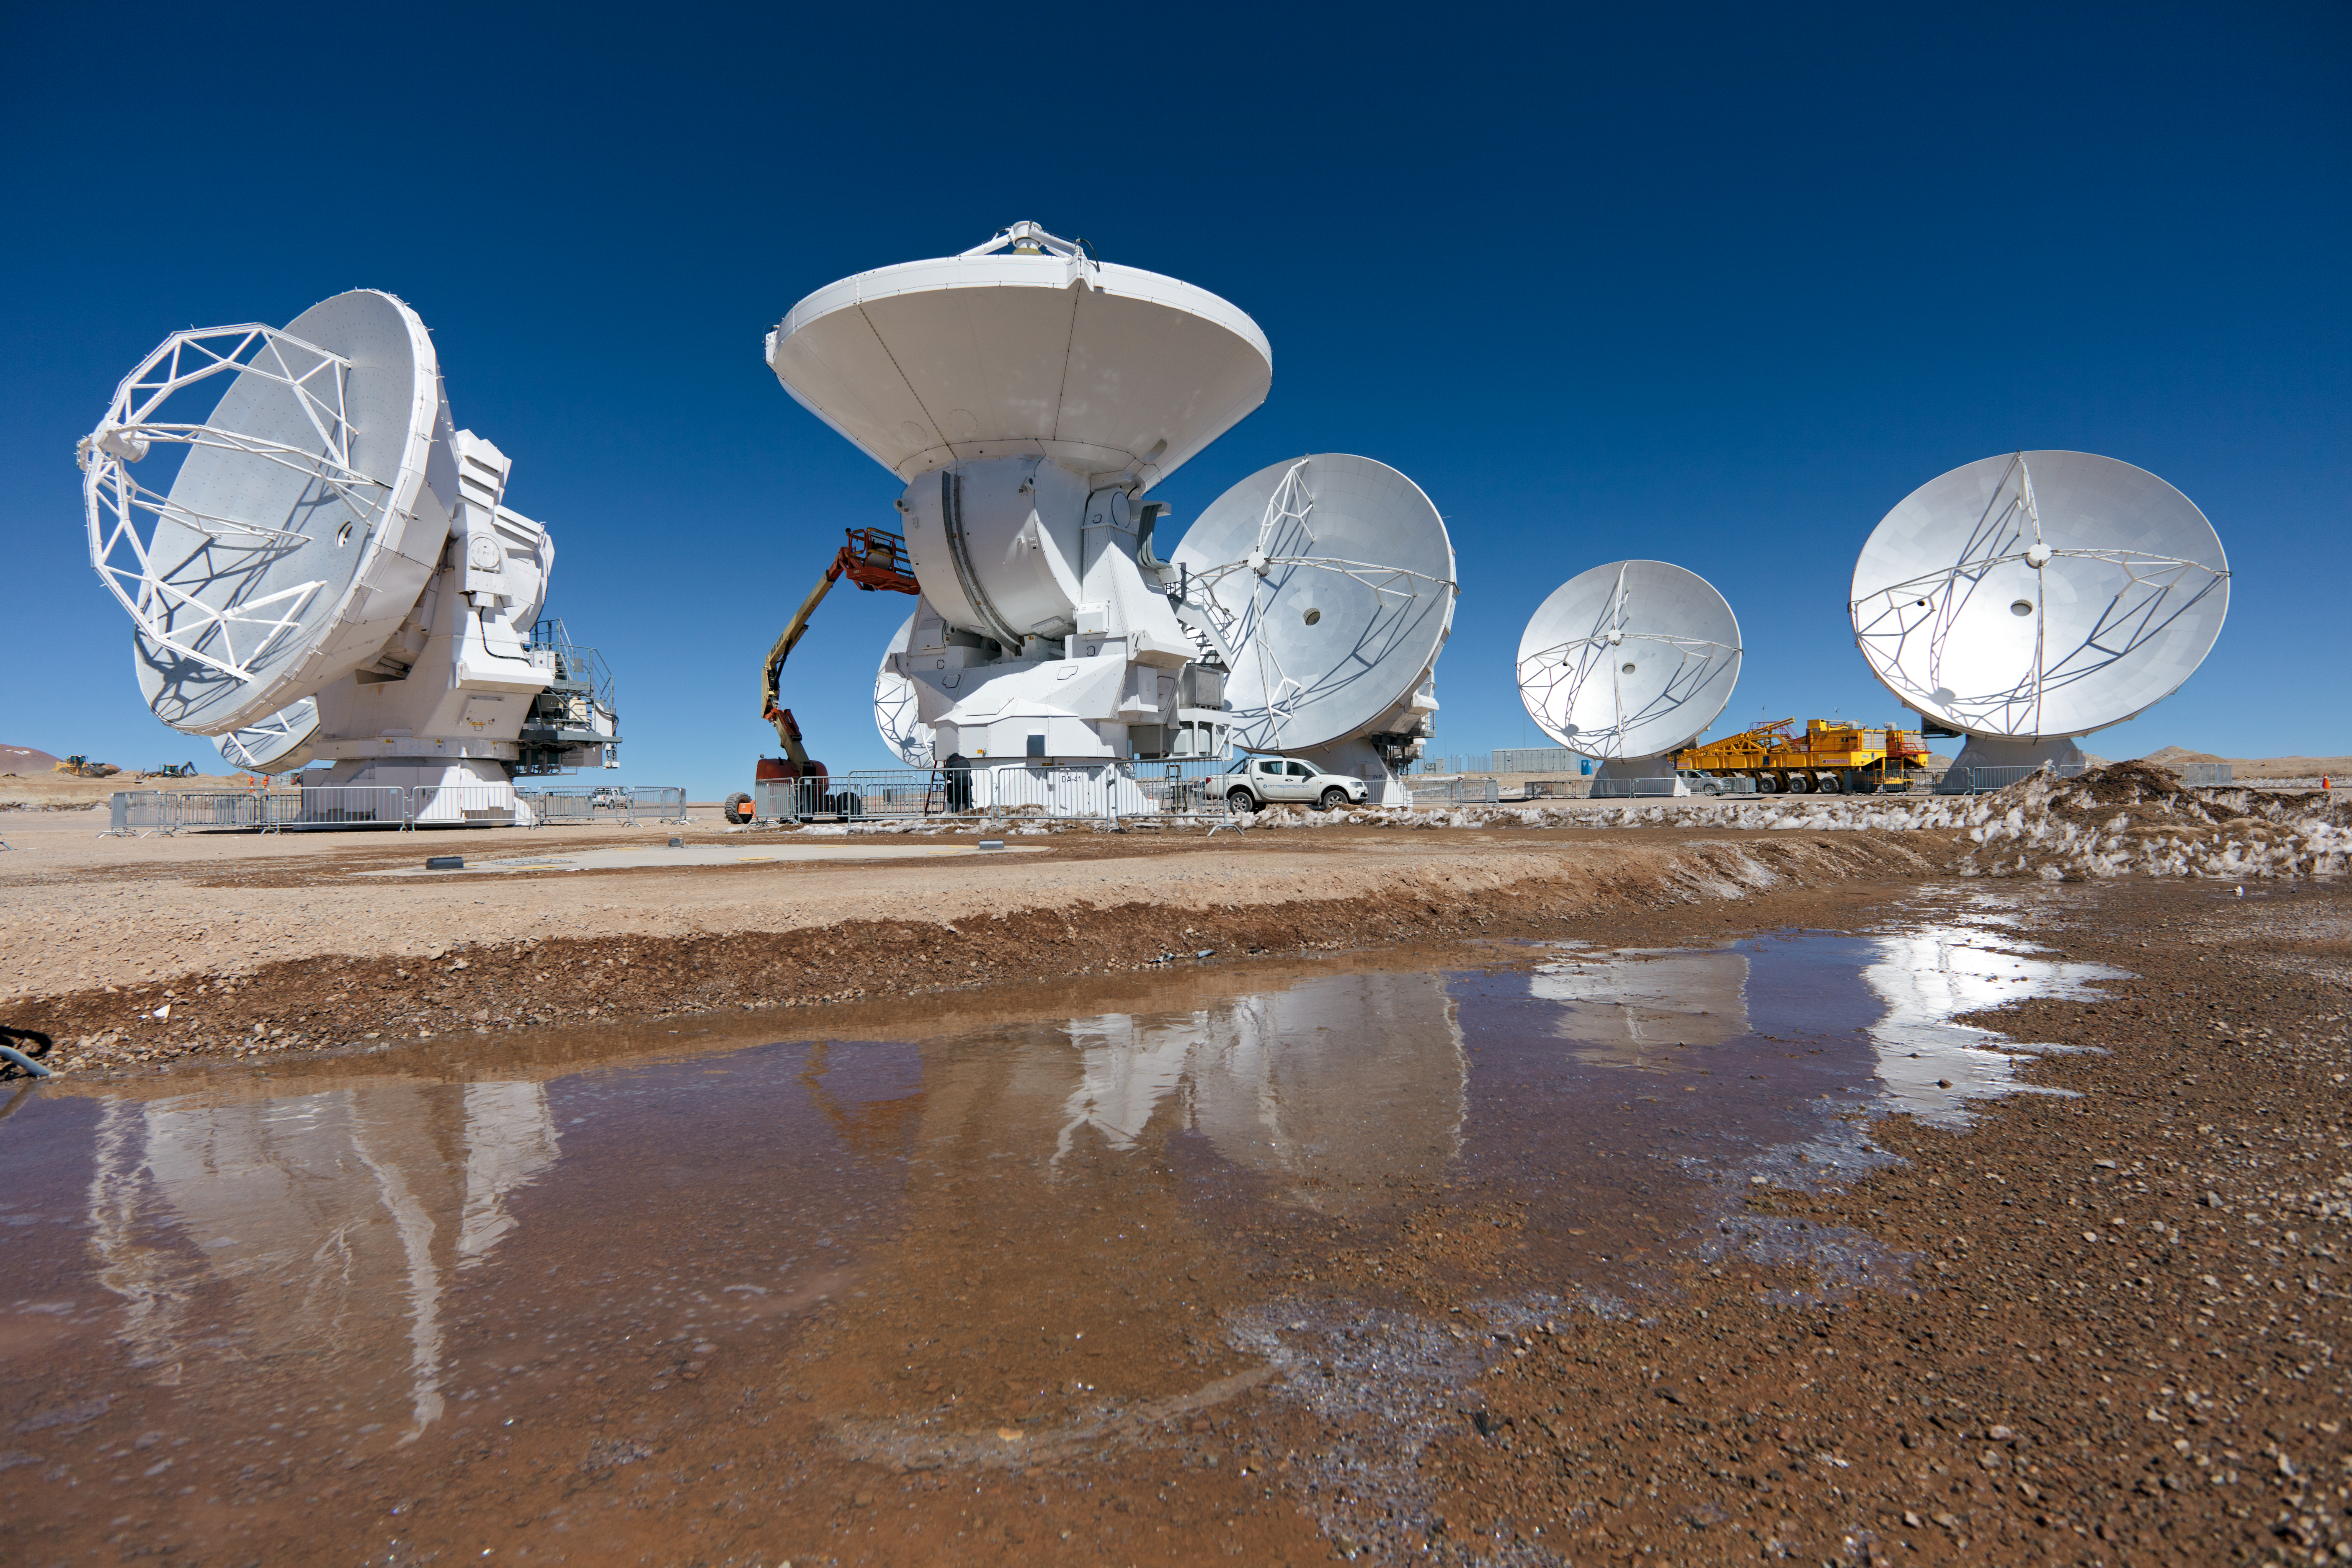

ALMA antennas

A collection of ALMA antennas at the Chajnantor plateau site high in the Atacama Desert.

Credit: ESO